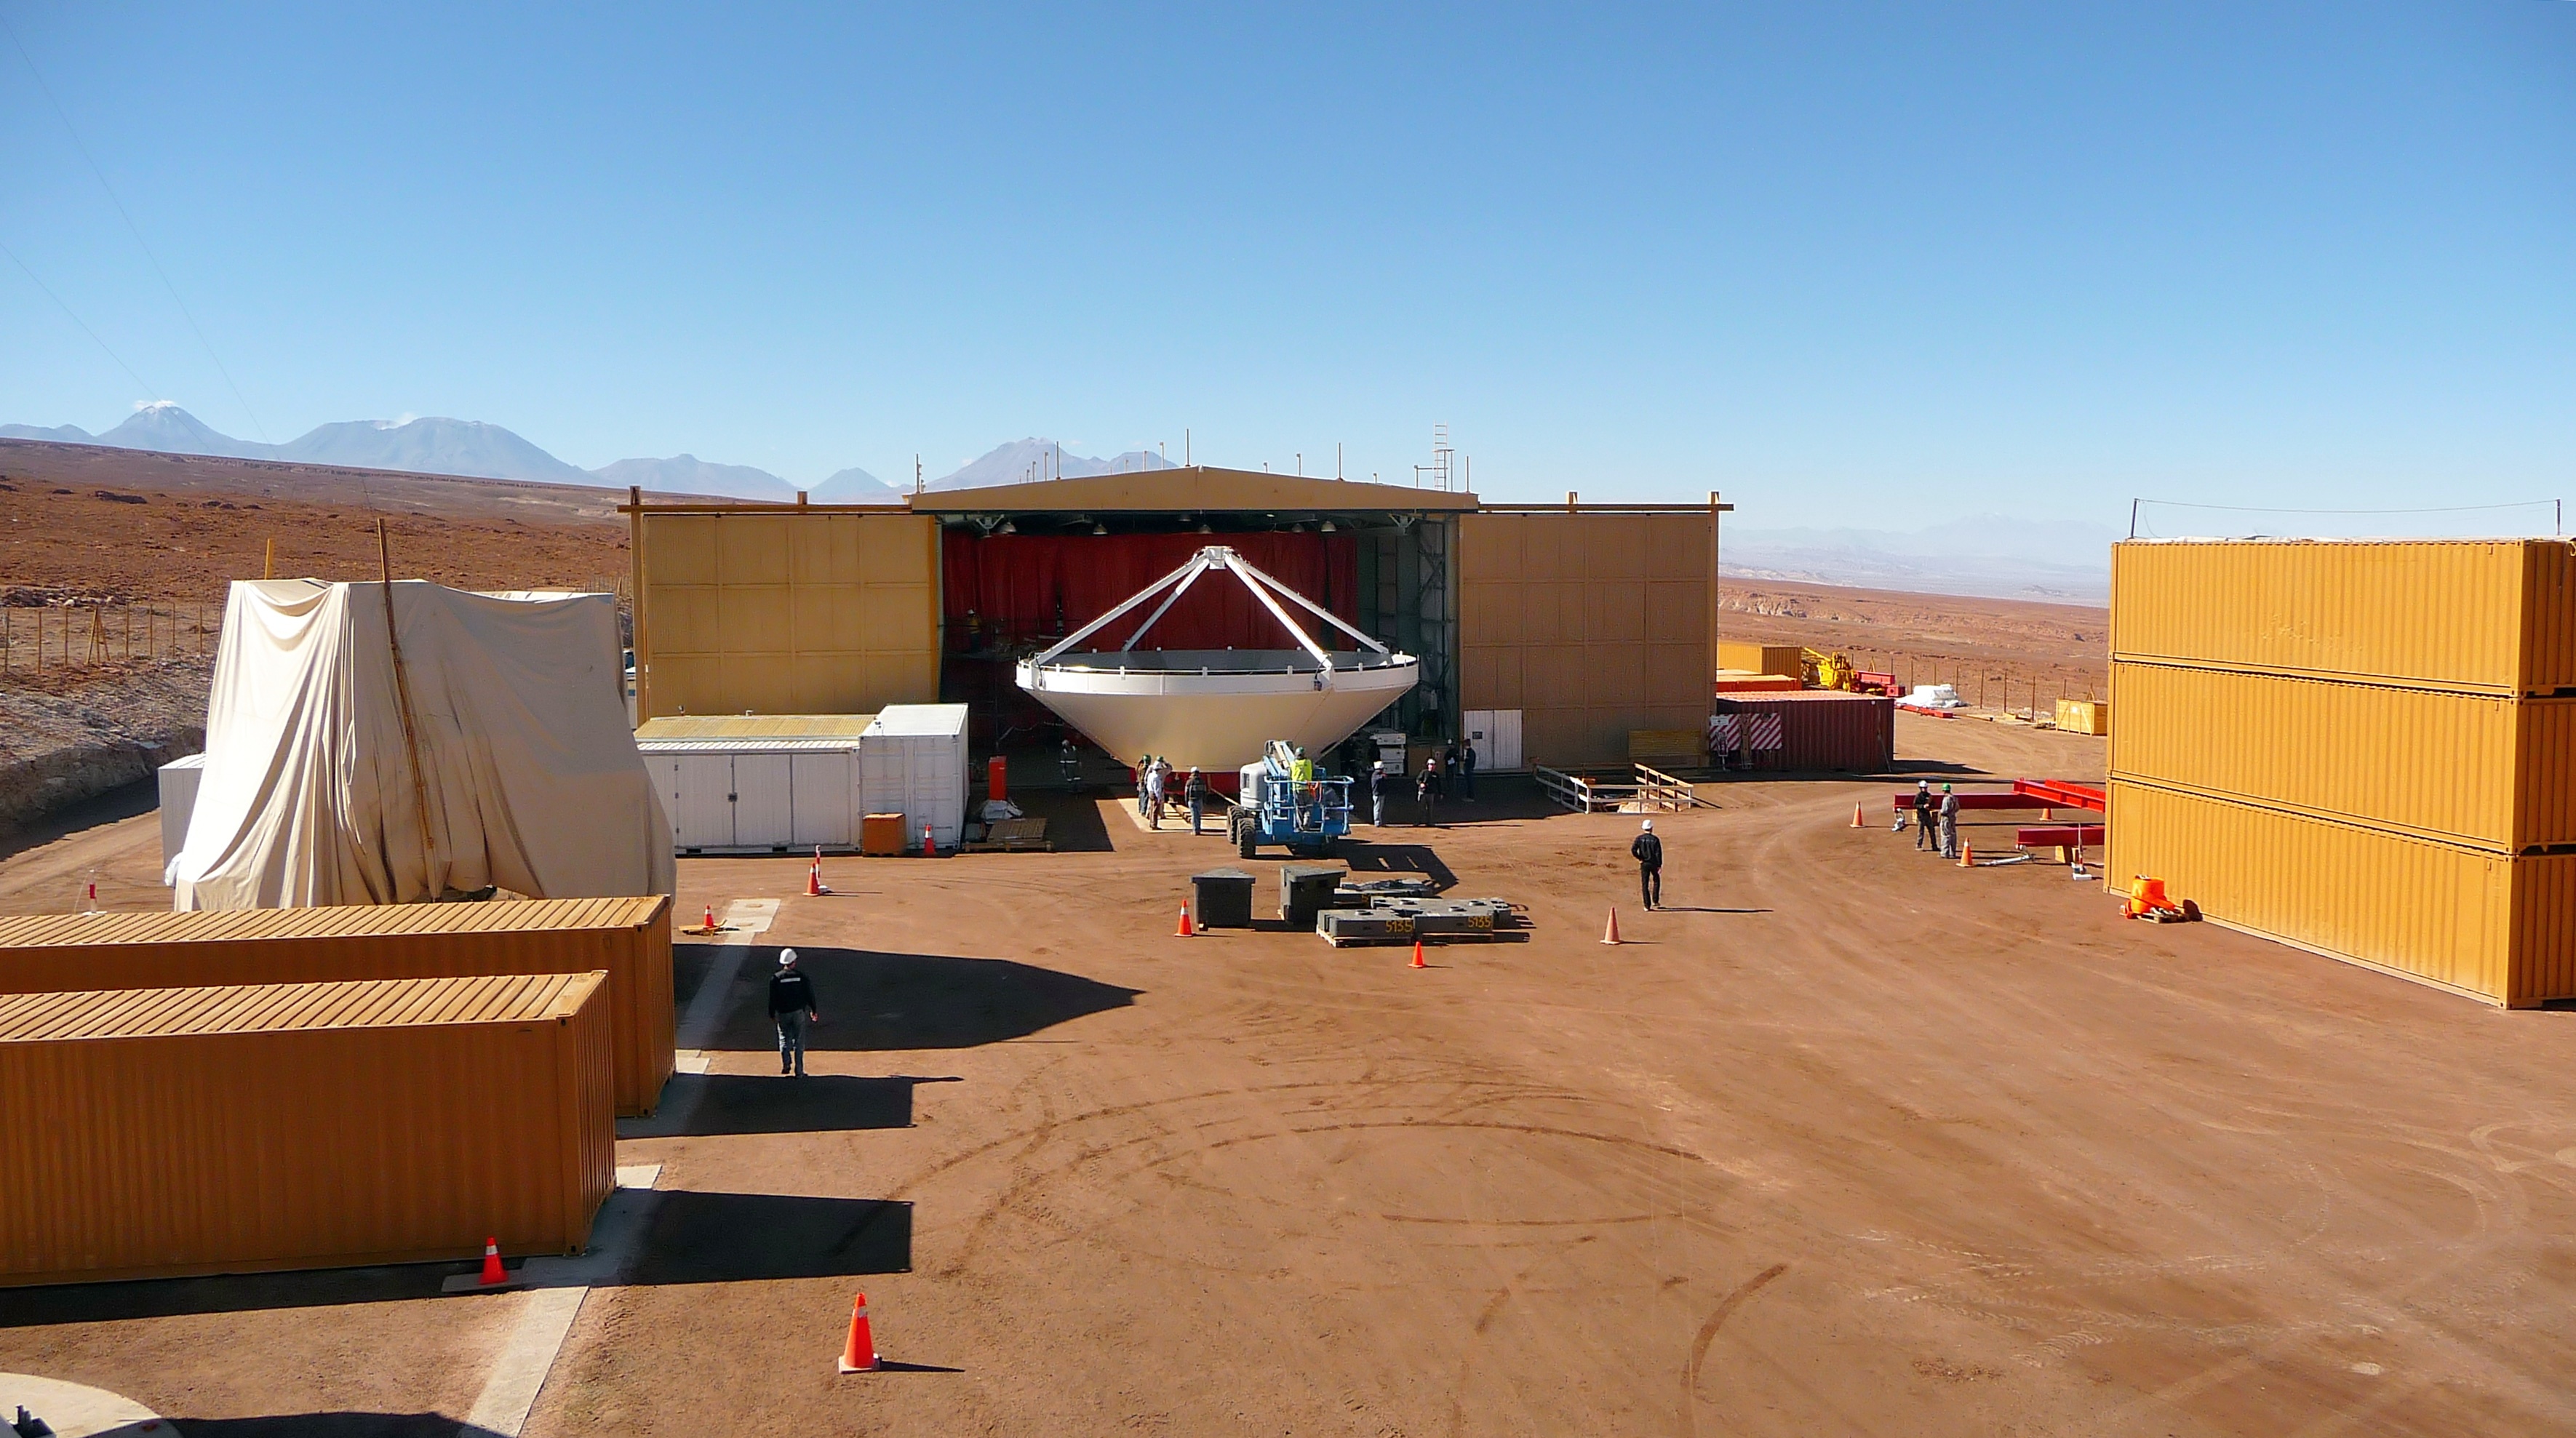

Assembly of first European ALMA antenna

Image of the assembly of the first European antenna for ALMA. ALMA, the largest ground-based astronomy project in existence, will ultimately be comprised of a giant array of 12-m submillimeter quality antennas, with baselines of several kilometers.

Credit: S. Rossi (ESO)